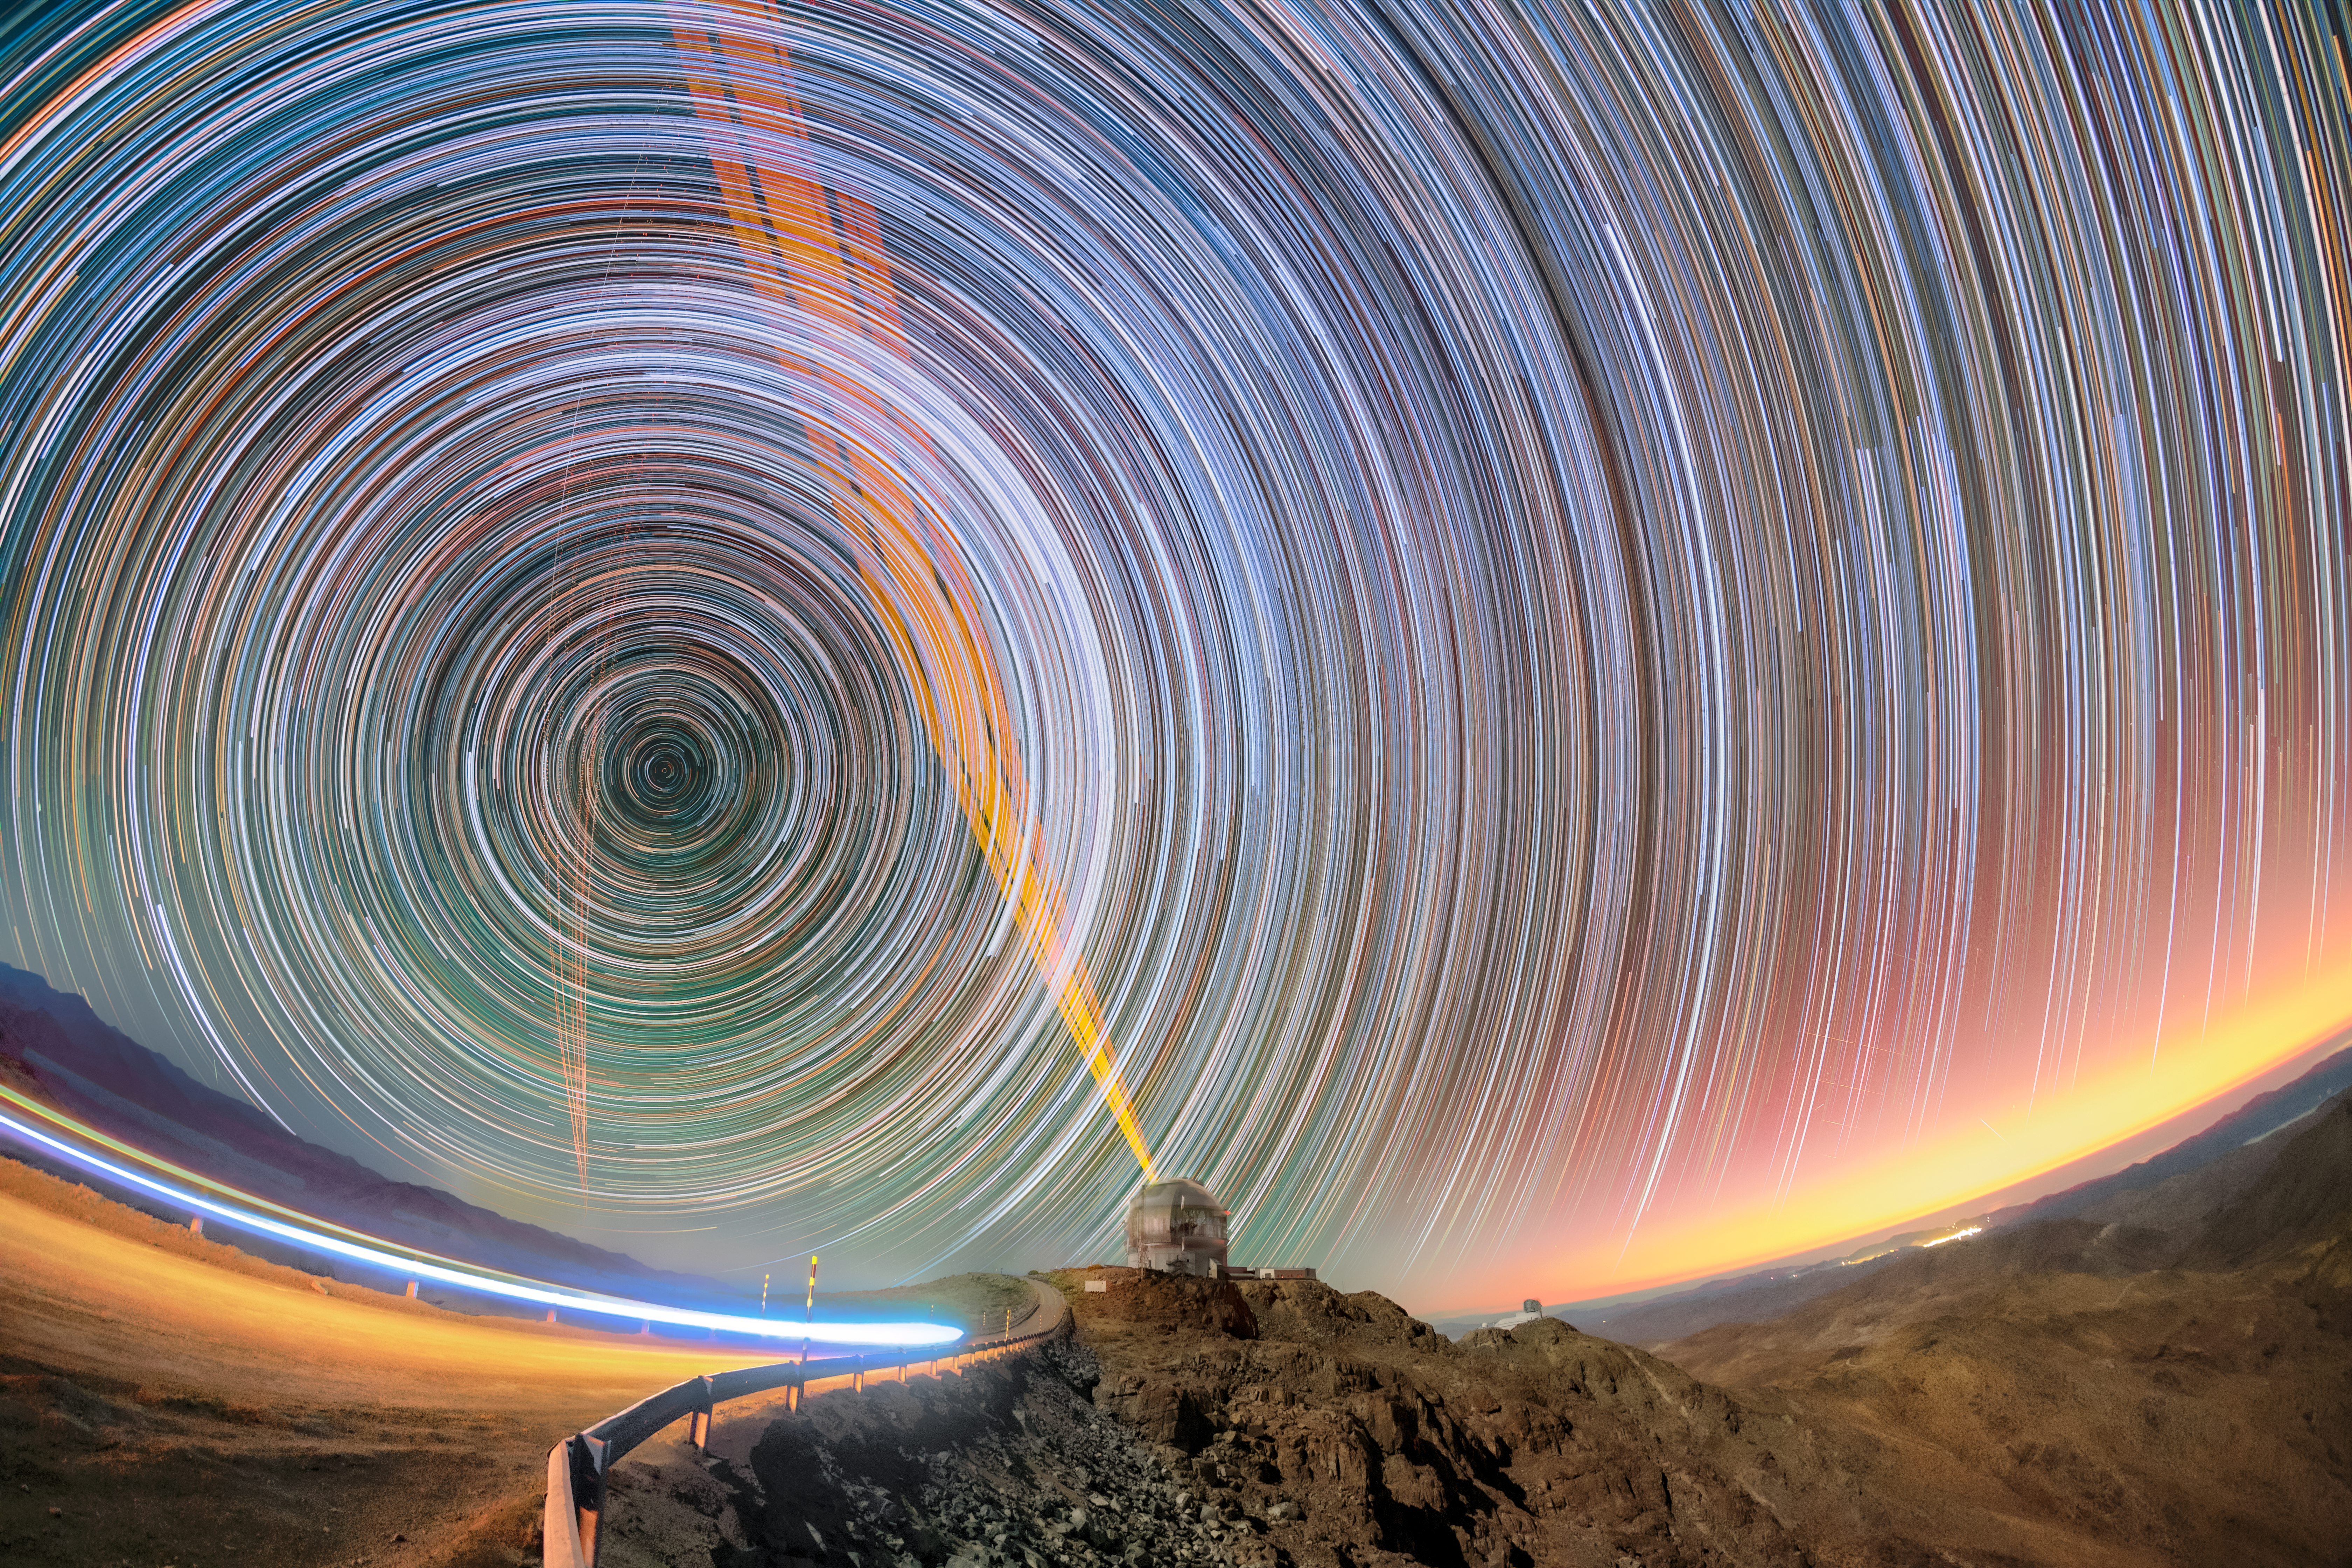

Circles Upon Circles Above Gemini South

Unlike this image suggests, the sky hasn’t suddenly become bright — it’s just a photographic trick. Atop Cerro Pachón in Chile, many exposures of the dark night capture the stars’ journey across the sky, along with the setting Sun (far right), the headlights of a car passing by on the road (left), and the lasers of the adaptive optics on both Gemini South (middle) and Andes Lidar Observatory (left). Gemini South is one half of the International Gemini Observatory, operated by NSF NOIRLab, while the Andes Lidar Observatory is part of Cerro-Tololo Inter-American Observatory (CTIO), a Program of NSF NOIRLab. To the right, in the distance, sits NSF–DOE Vera C. Rubin Observatory, a joint initiative of the U.S. National Science Foundation (NSF) and the U.S. DOE Office of Science (DOE/SC), and operated jointly by NSF NOIRLab and DOE’s SLAC National Accelerator Laboratory.

Nights on the mountain top are pristinely dark, so capturing the right amount of light is key for astronomers and photographers alike, and they both use different techniques to do just that. The photographer and NOIRLab Audiovisual Ambassador Petr Horálek captured multiple images over the course of the night and then stacked them on top of each other, finding the perfect balance of dark and light for us to see the thousands of mesmerizing star trails.

Star trails are caused by the Earth’s rotation, which makes stars appear to move in arcs and circles around the Earth’s celestial poles (the celestial south pole is seen to the left in this image). The distance of each star to the pole star helps us define which stars are circumpolar or seasonal. Circumpolar stars don’t rise or set like the Sun – they would even be continuously visible during the day at any time of the year if not for the Sun’s light. Meanwhile, seasonal stars rise in the east and set in the west, changing with the seasons due to their proximity to the celestial equator. These pathways are an effect of the geometry of Earth’s orbit, and the latitude at which you observe the sky will change which stars appear circumpolar.

Credit: International Gemini Observatory/NOIRLab/NSF/AURA/P. Horálek (Institute of Physics in Opava)